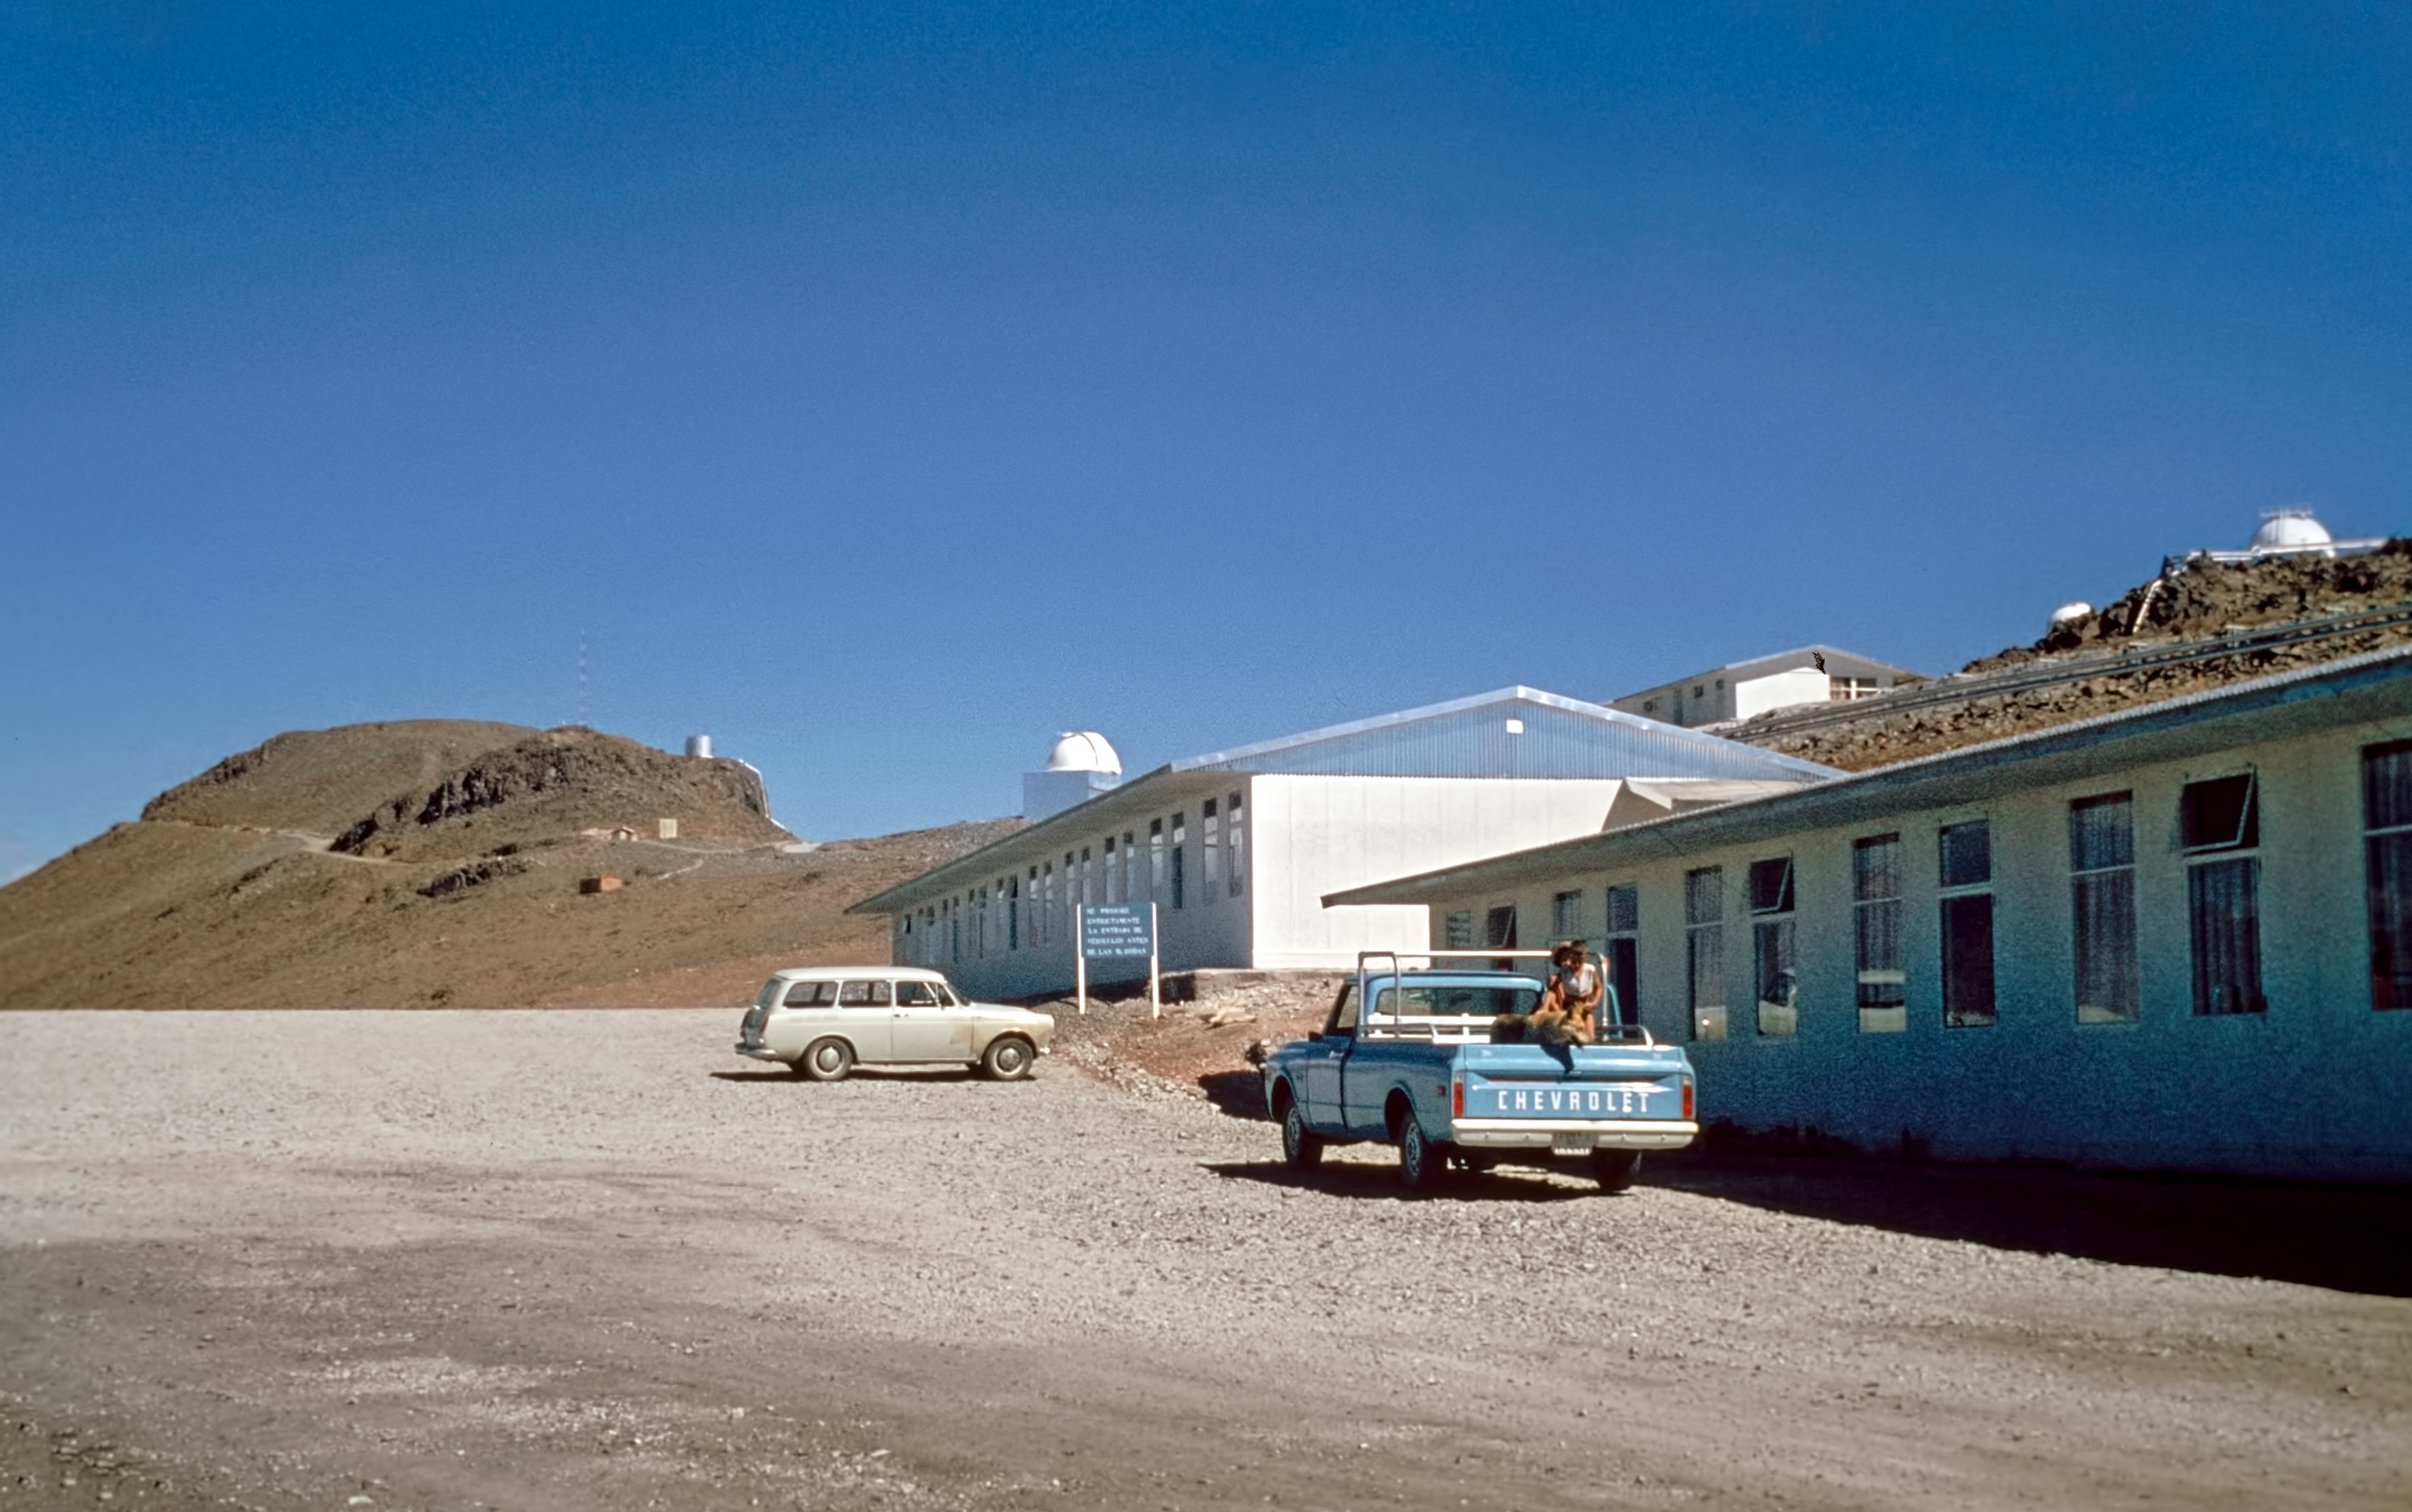

La Silla, the first home for ESO’s telescopes (historical image)

This is the historical image from the Then and Now Picture of the Week, La Silla, the First Home for ESO’s Telescopes.

Credit: ESO/J. Dommaget